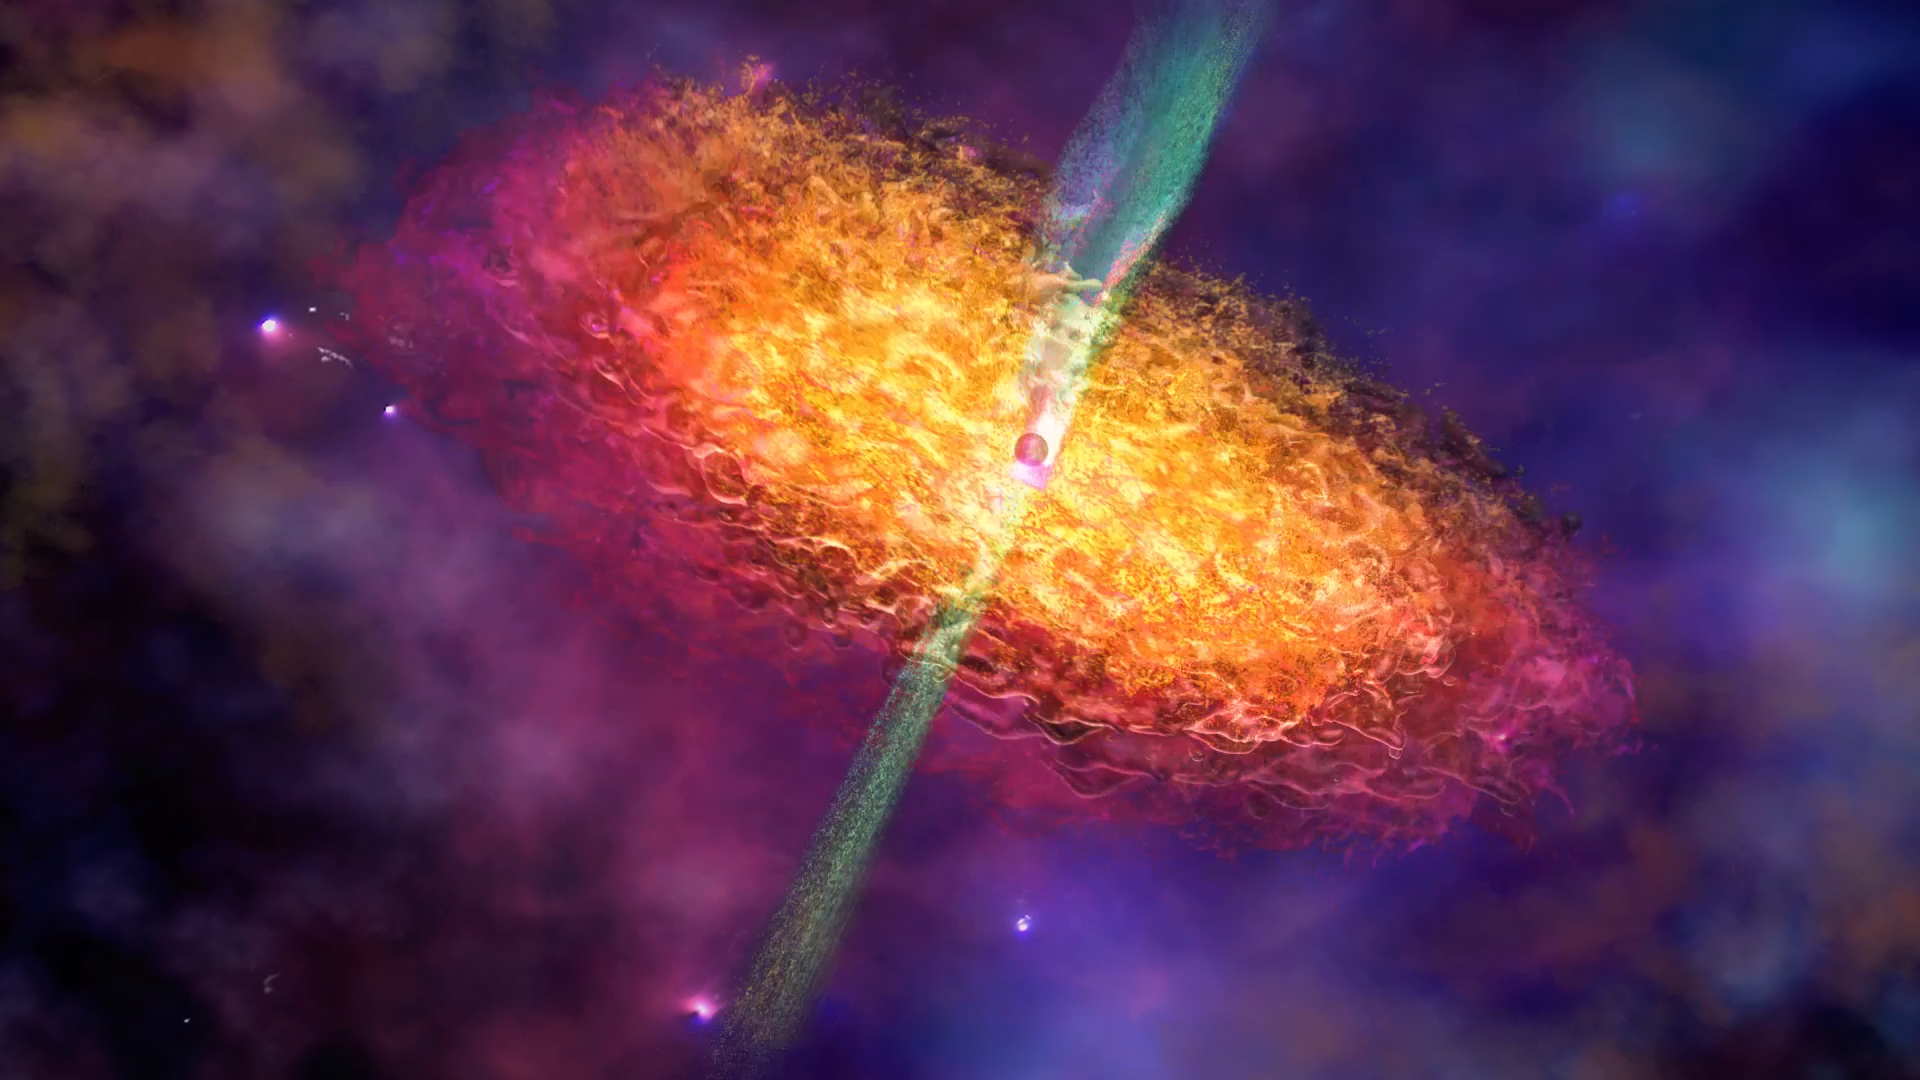

Artist’s Impression of a Black Hole Environment

This artist’s impression depicts the surroundings of a black hole, showing an accretion disc of superheated plasma and a relativistic jet.

Credit: Nicolle R. Fuller/NSF